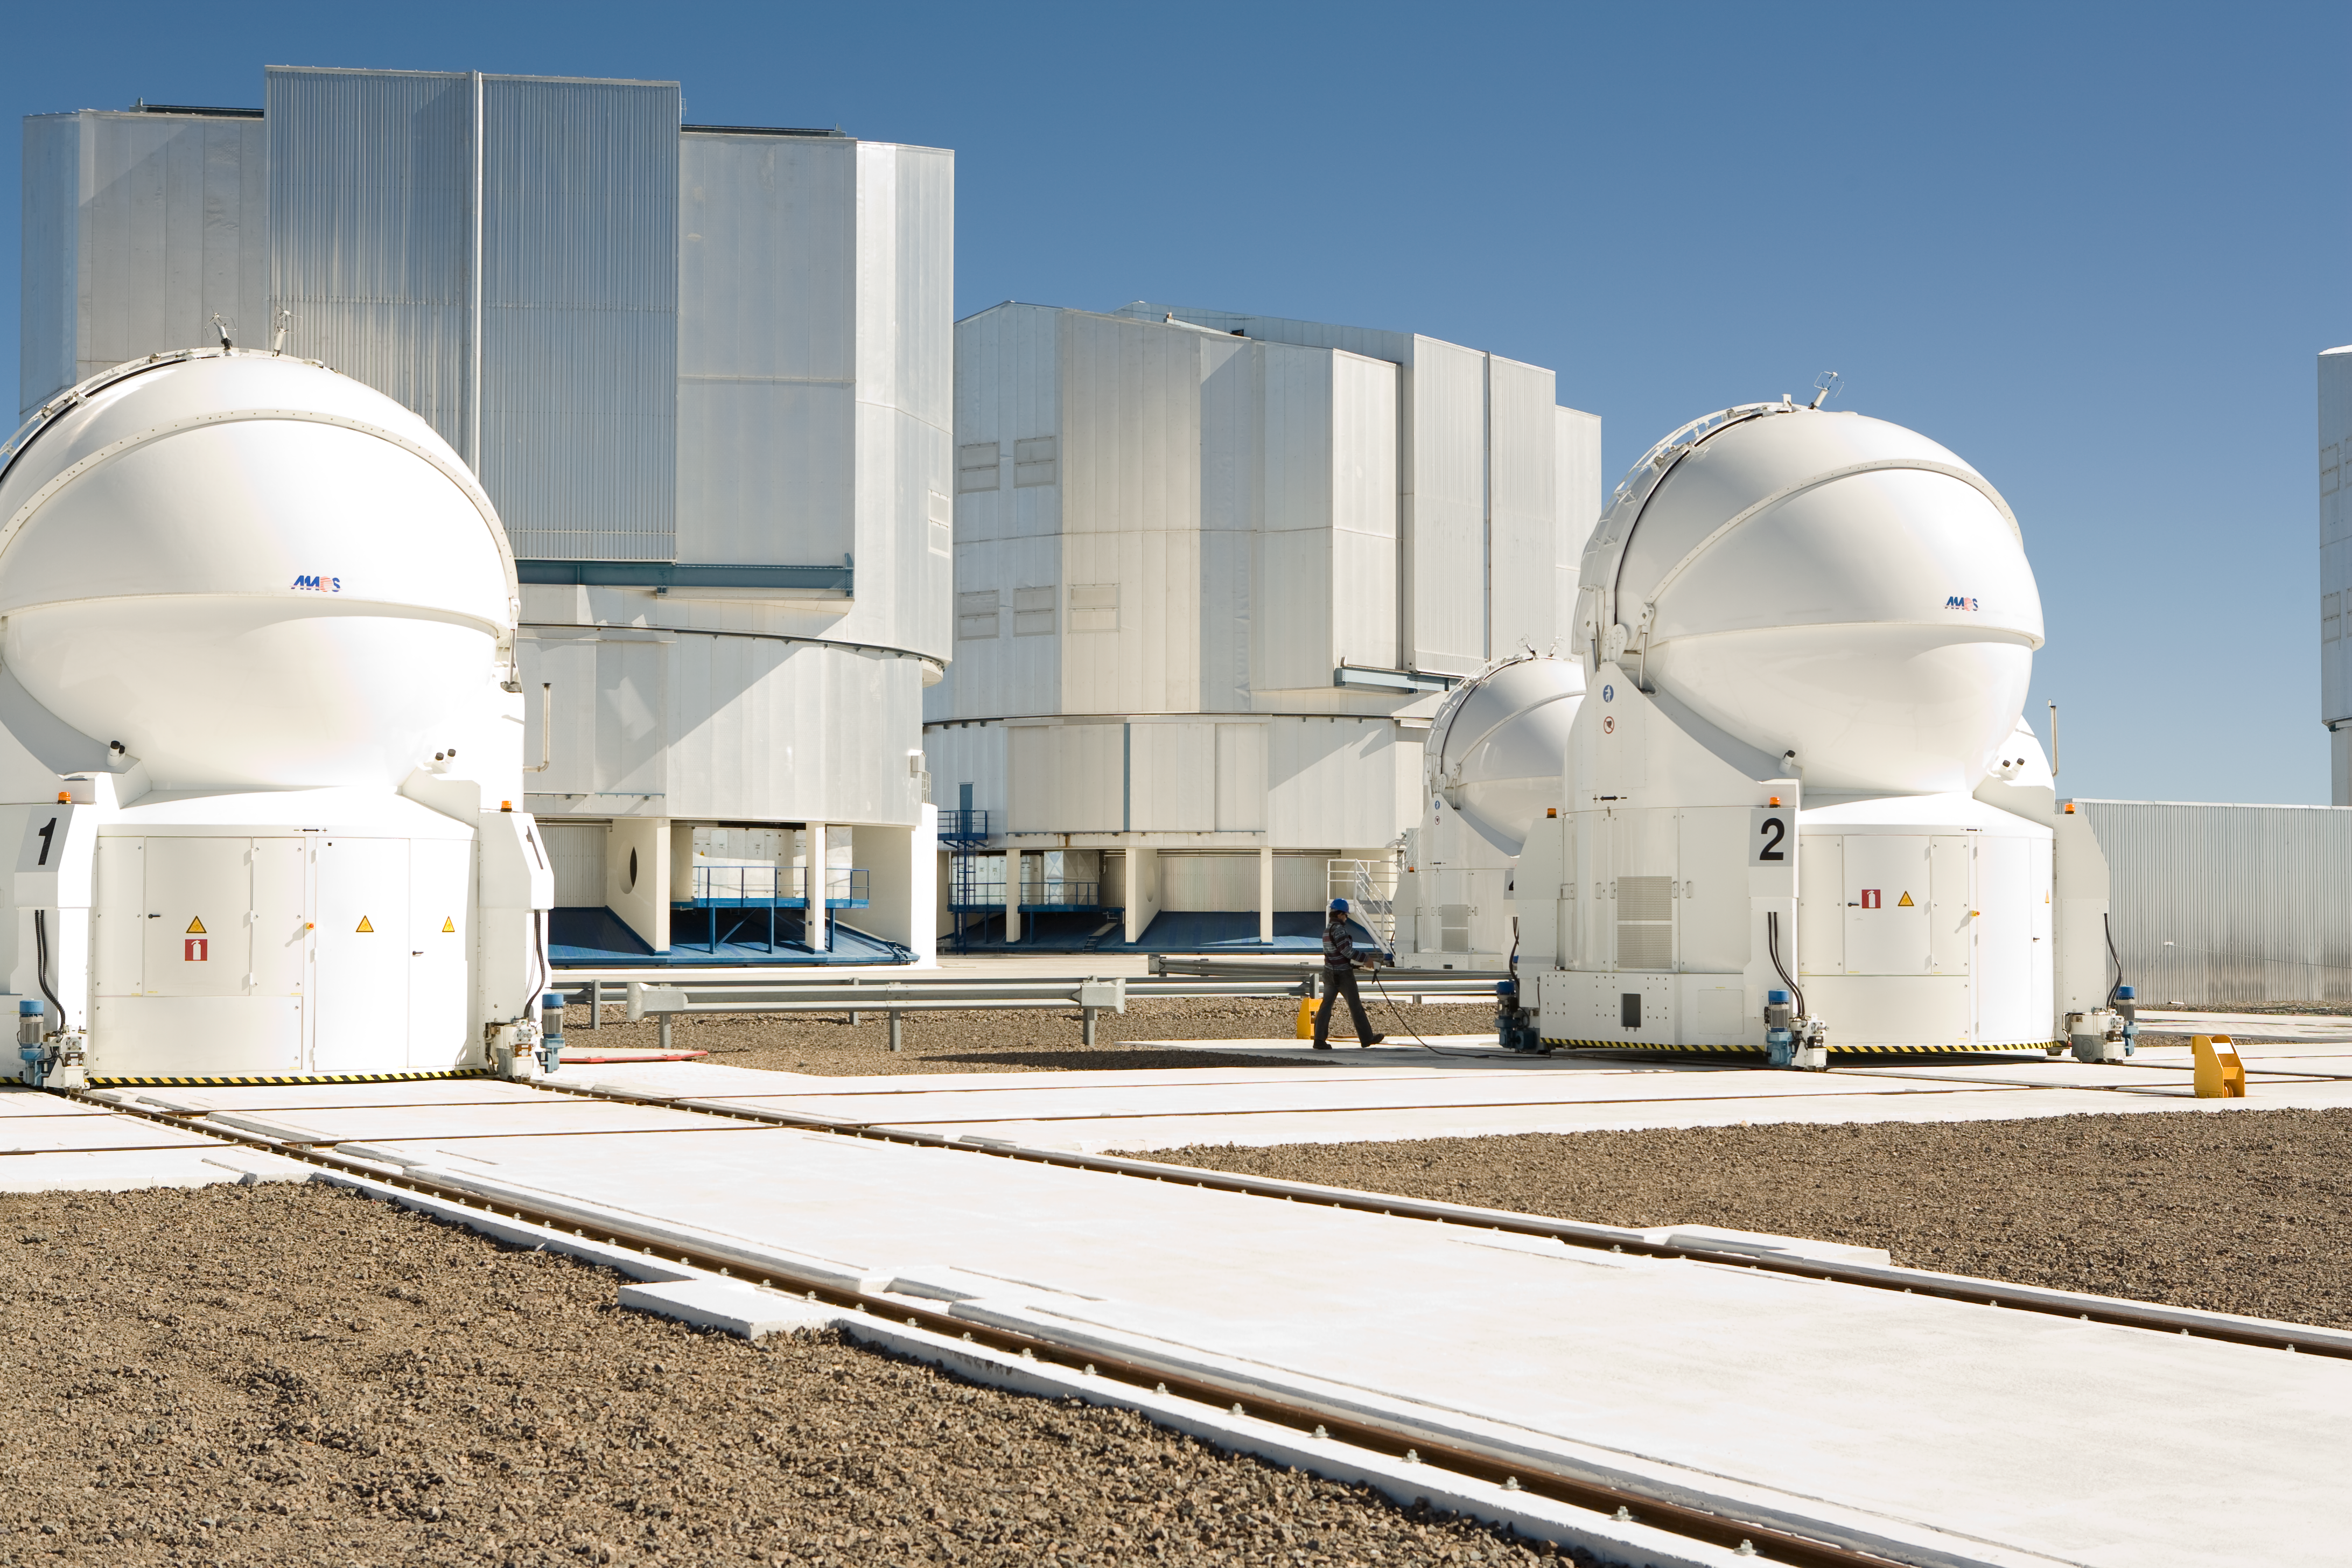

The Paranal observing platform in Chile

Auxiliary Telescope number two on its way to another station in the VLTI array. The delicate and expensive instrument travels on rails steered by joystick in the hands of the following engineer.

Credit: ESO/H.H.Heyer